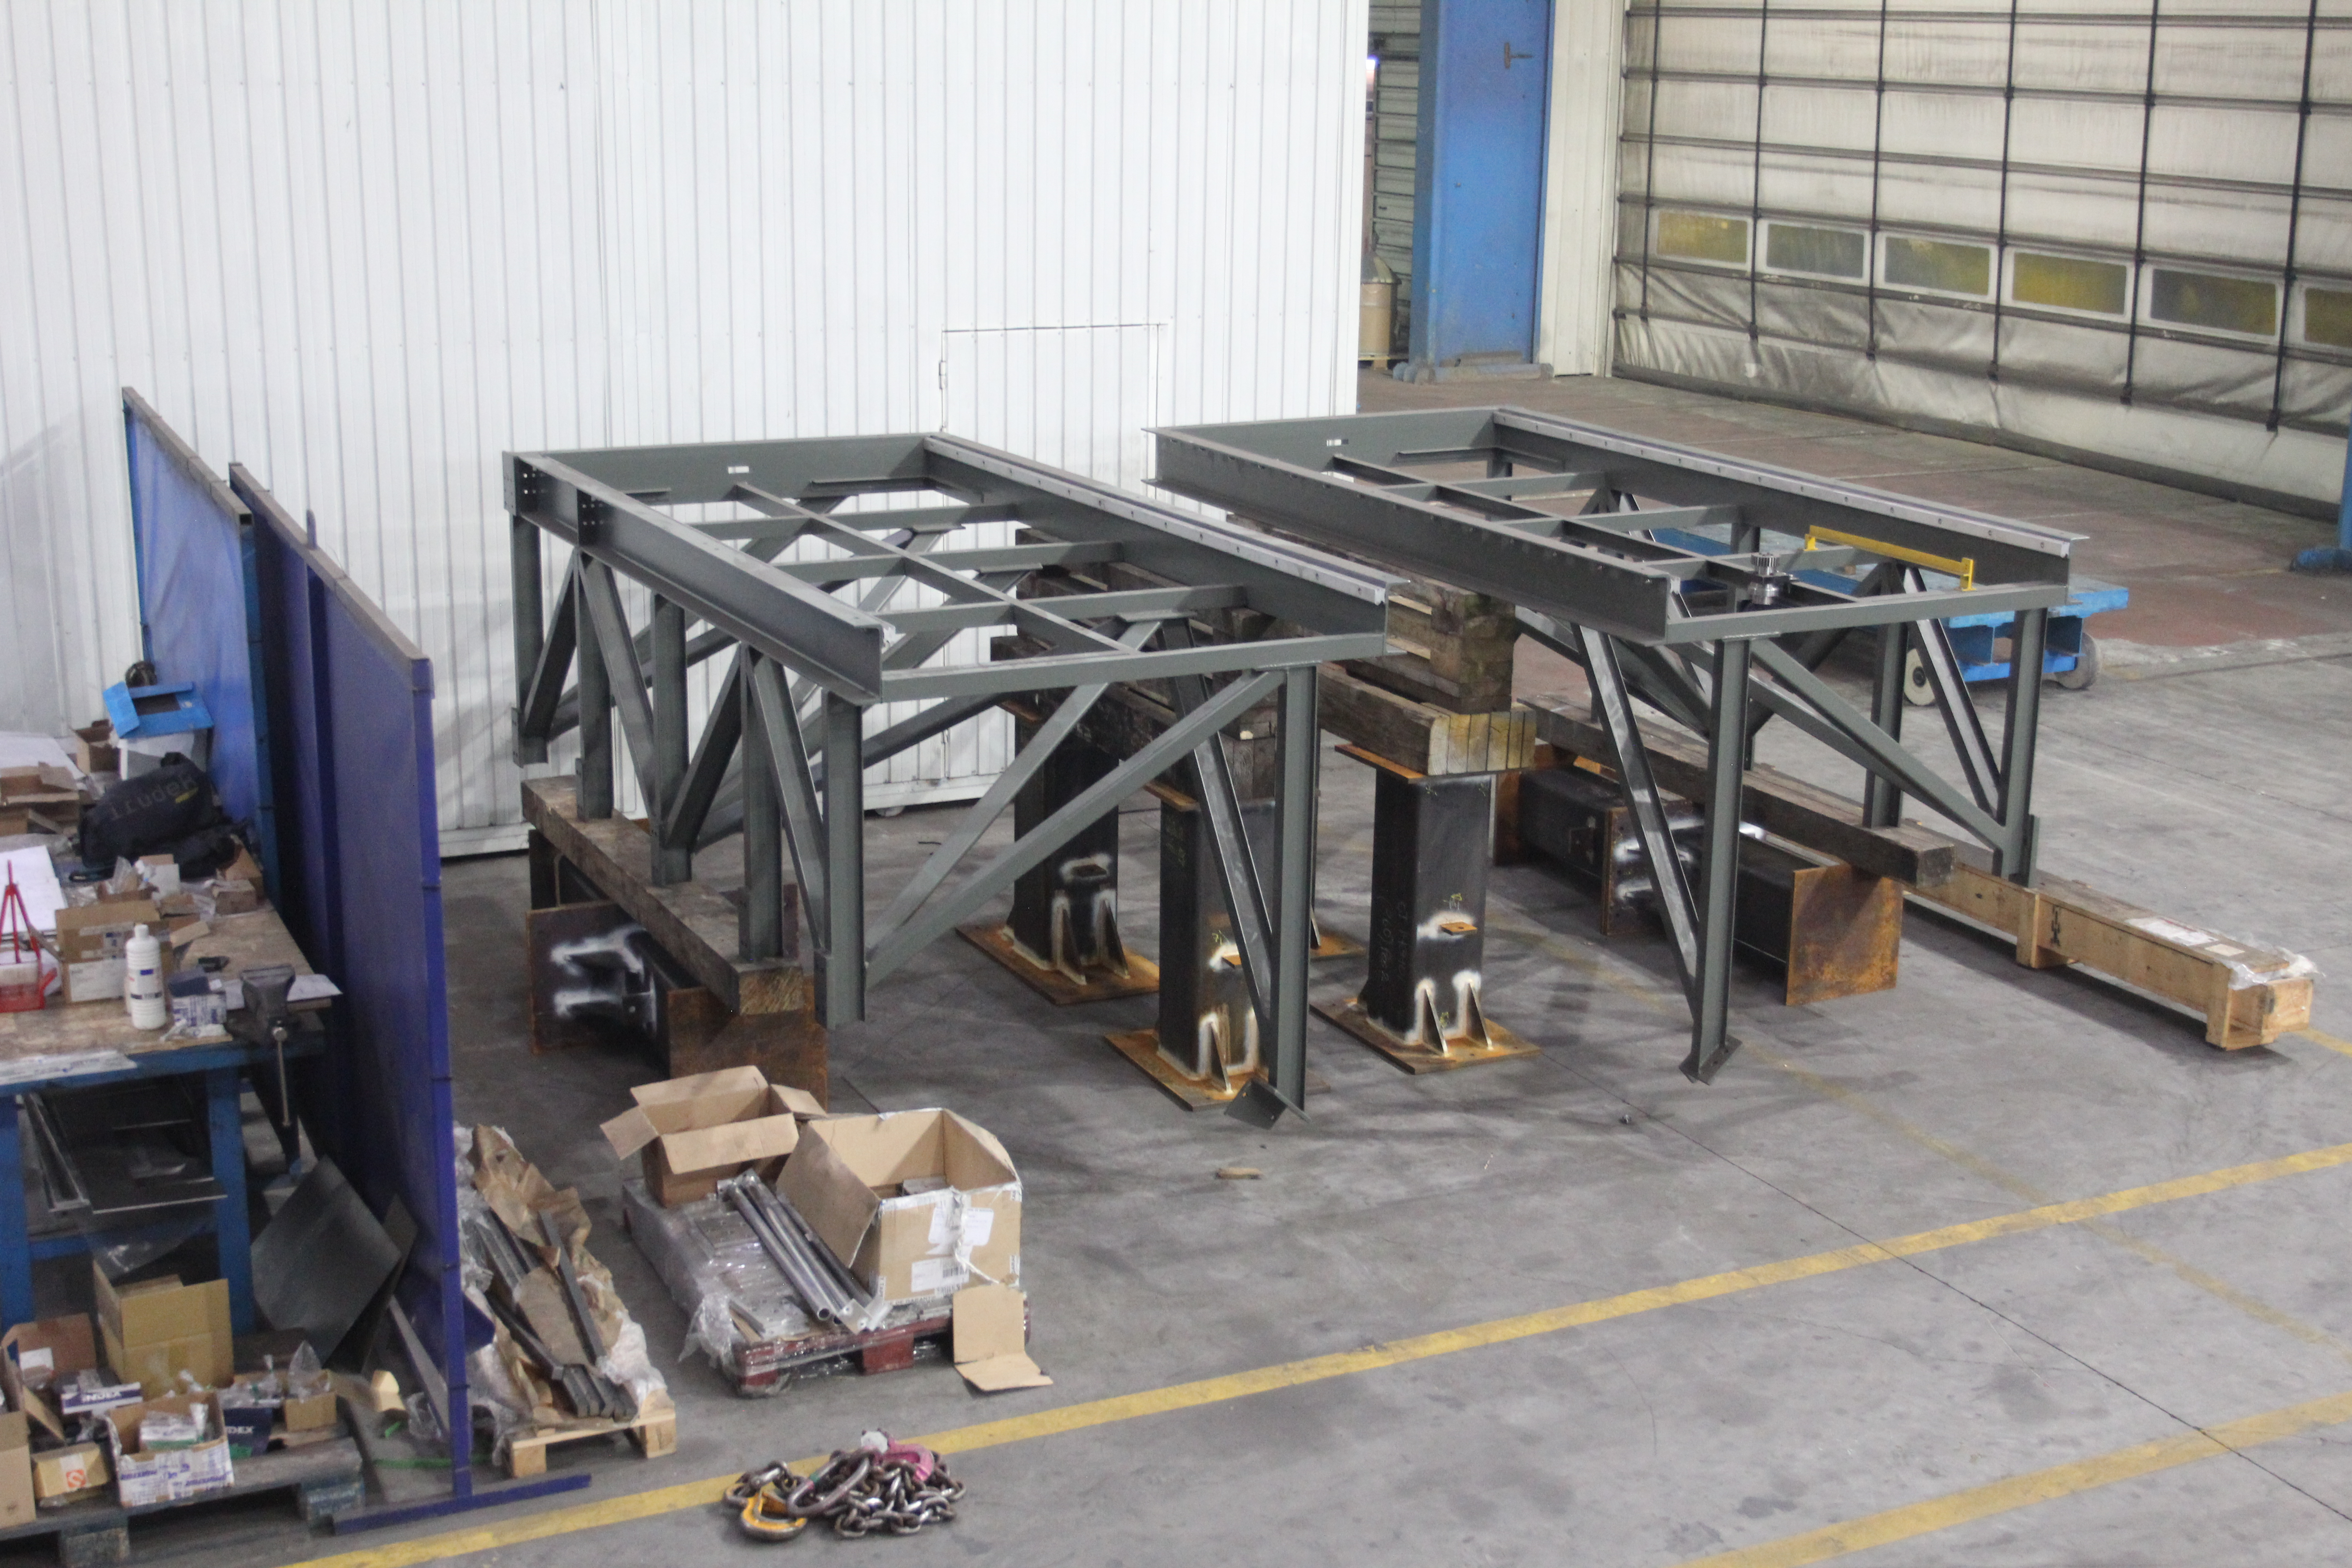

Deployable Platforms - Fixed sections

This photo shows the fixed sections of the deployable platforms that will allow access to the Camera.

Credit: Rubin Observatory/NSF/AURA